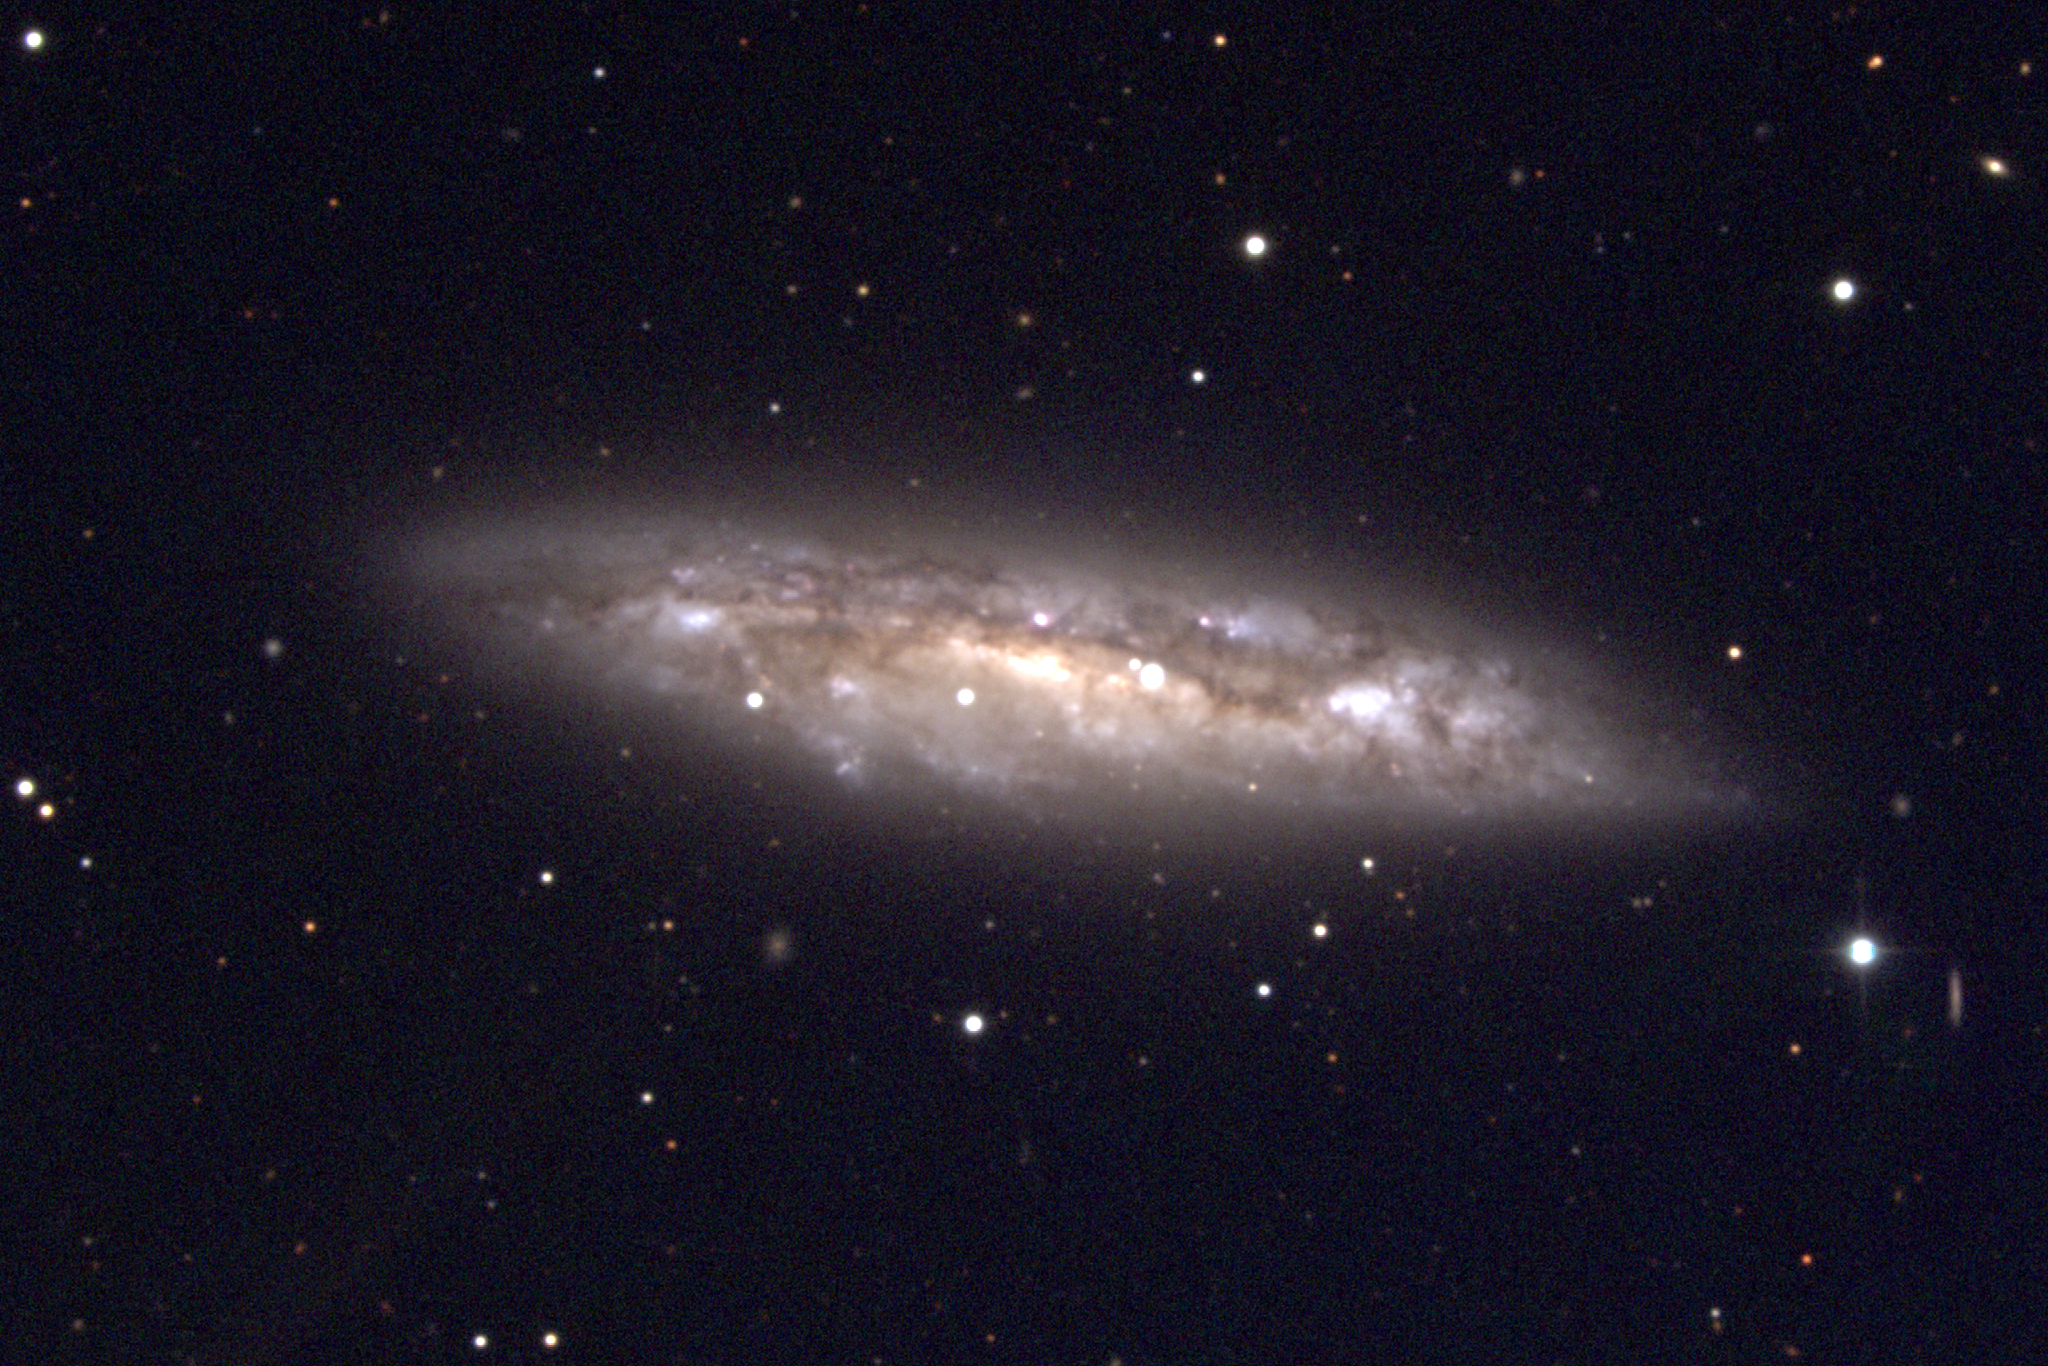

M108, NGC 3556

M108 is a type Sc spiral galaxy in the constellation Ursa Major. Almost edge-on, it shows little or no bulge and no noticeably strong center, being a motley collection of features often referred to, in classic understatement, as very dusty. The spiral structure is not very clearly delineated, unsurprisingly. M108 is around 40 to 50 million light-years away in a loose galaxy grouping which includes M109 and possibly M106. This picture was created from observations using the T2KA CCD camera at the Kitt Peak National Observatory's 0.9-meter telescope in January of 1997.

Credit: NOIRLab/NSF/AURA